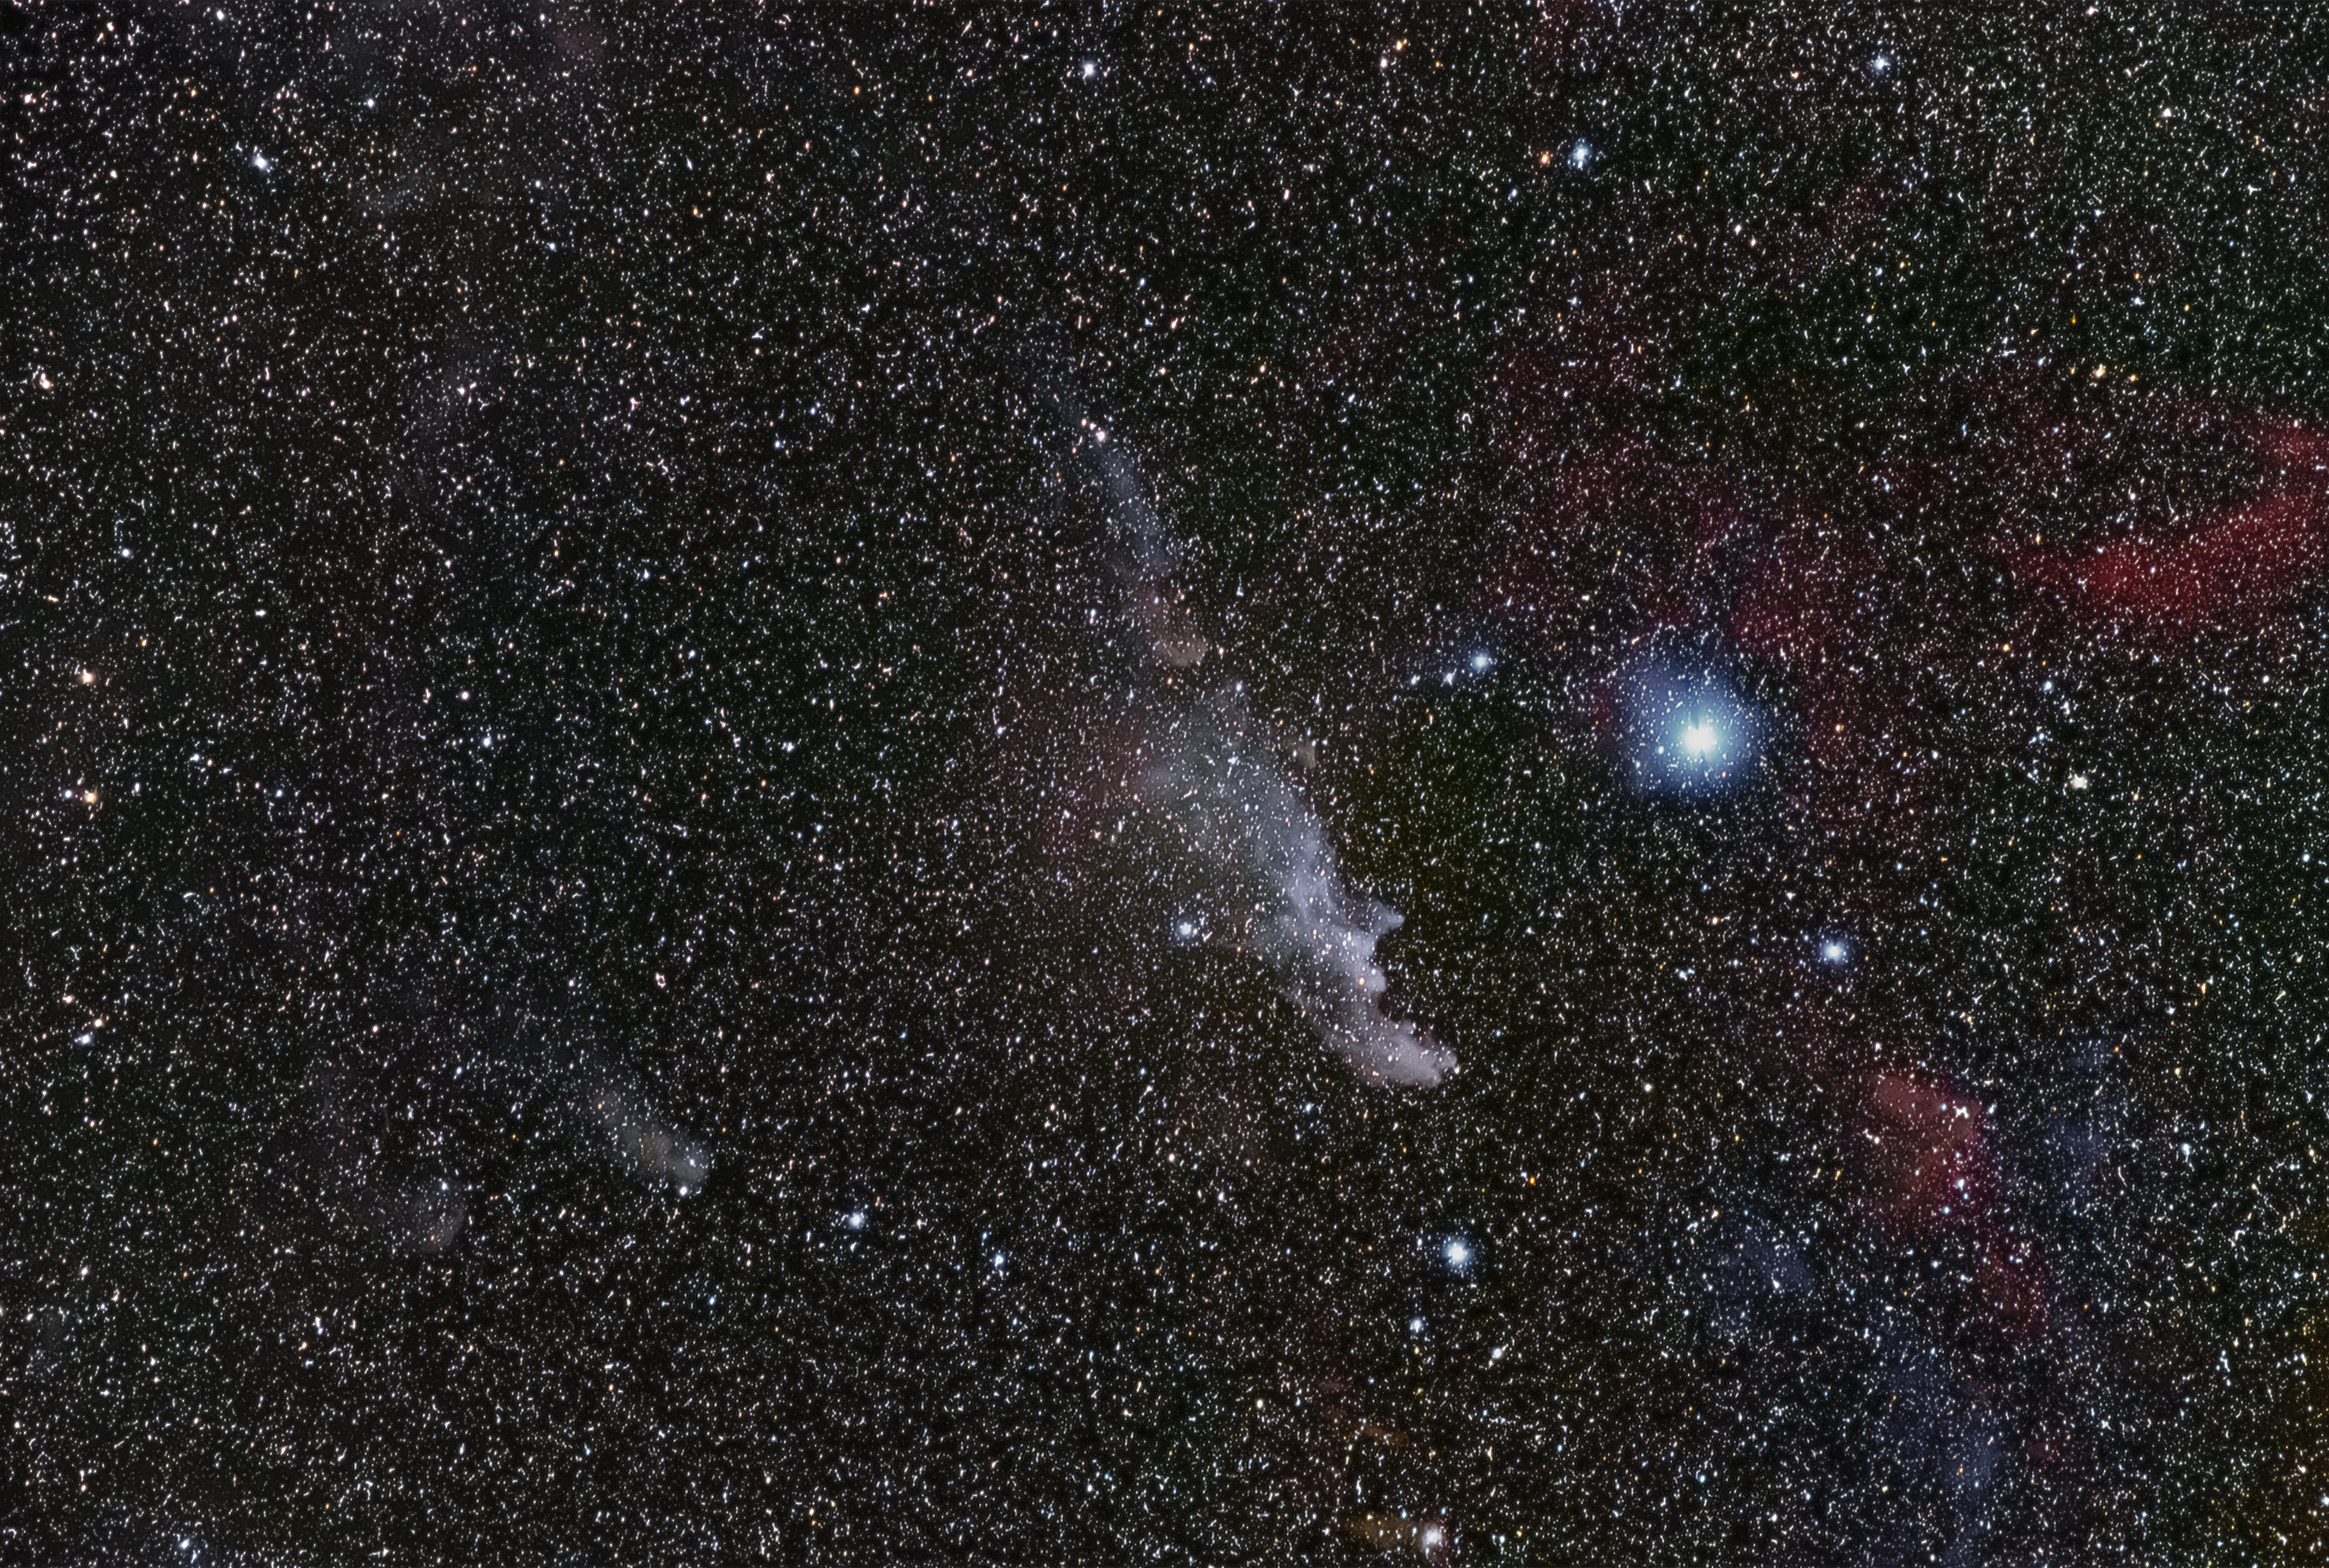

Witch Head Nebula

The Witch Head Nebula (IC 2118) is an extremely faint reflection nebula located in the Eridanus (The River) Constellation. Astronomers are still learning about this molecular cloud, but research indicates that the wind-swept appearance may have formed from stellar wind of nearby, highly luminous stars.

Credit: Zdeněk Bardon/ESO